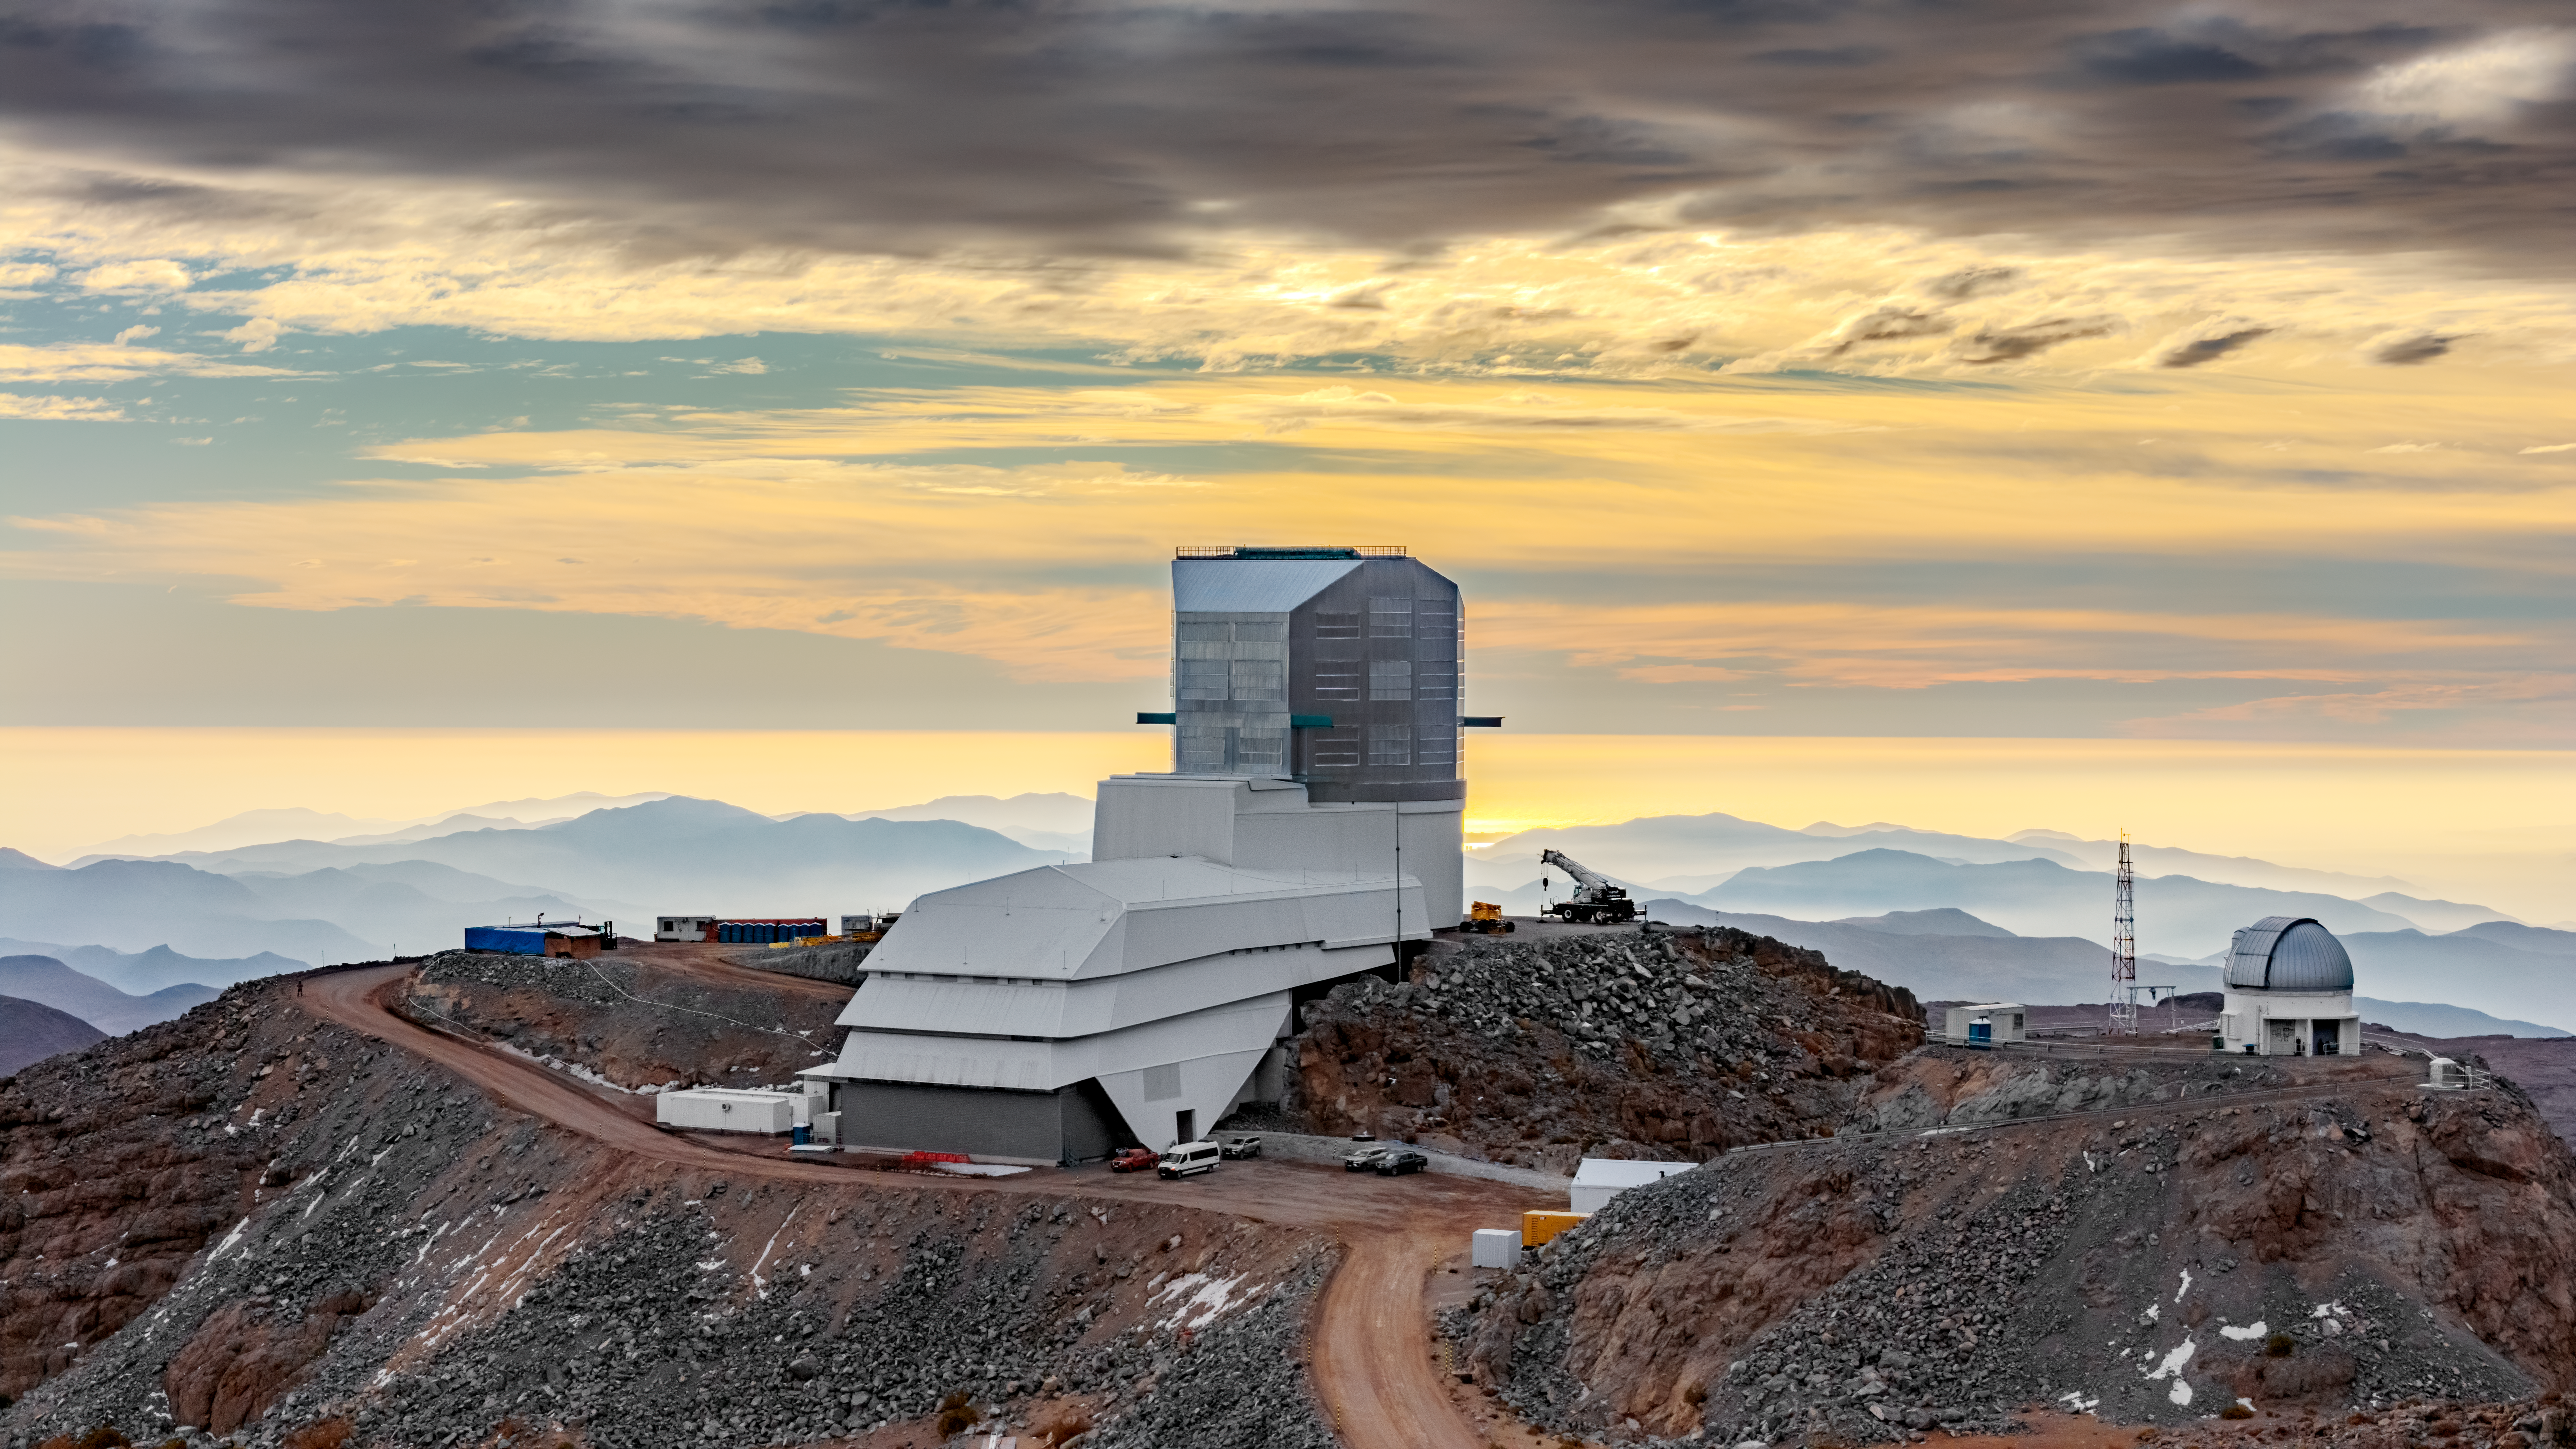

Vera C. Rubin Observatory

Vera C. Rubin Observatory under construction.

Credit: Olivier Bonin/SLAC National Accelerator Laboratory